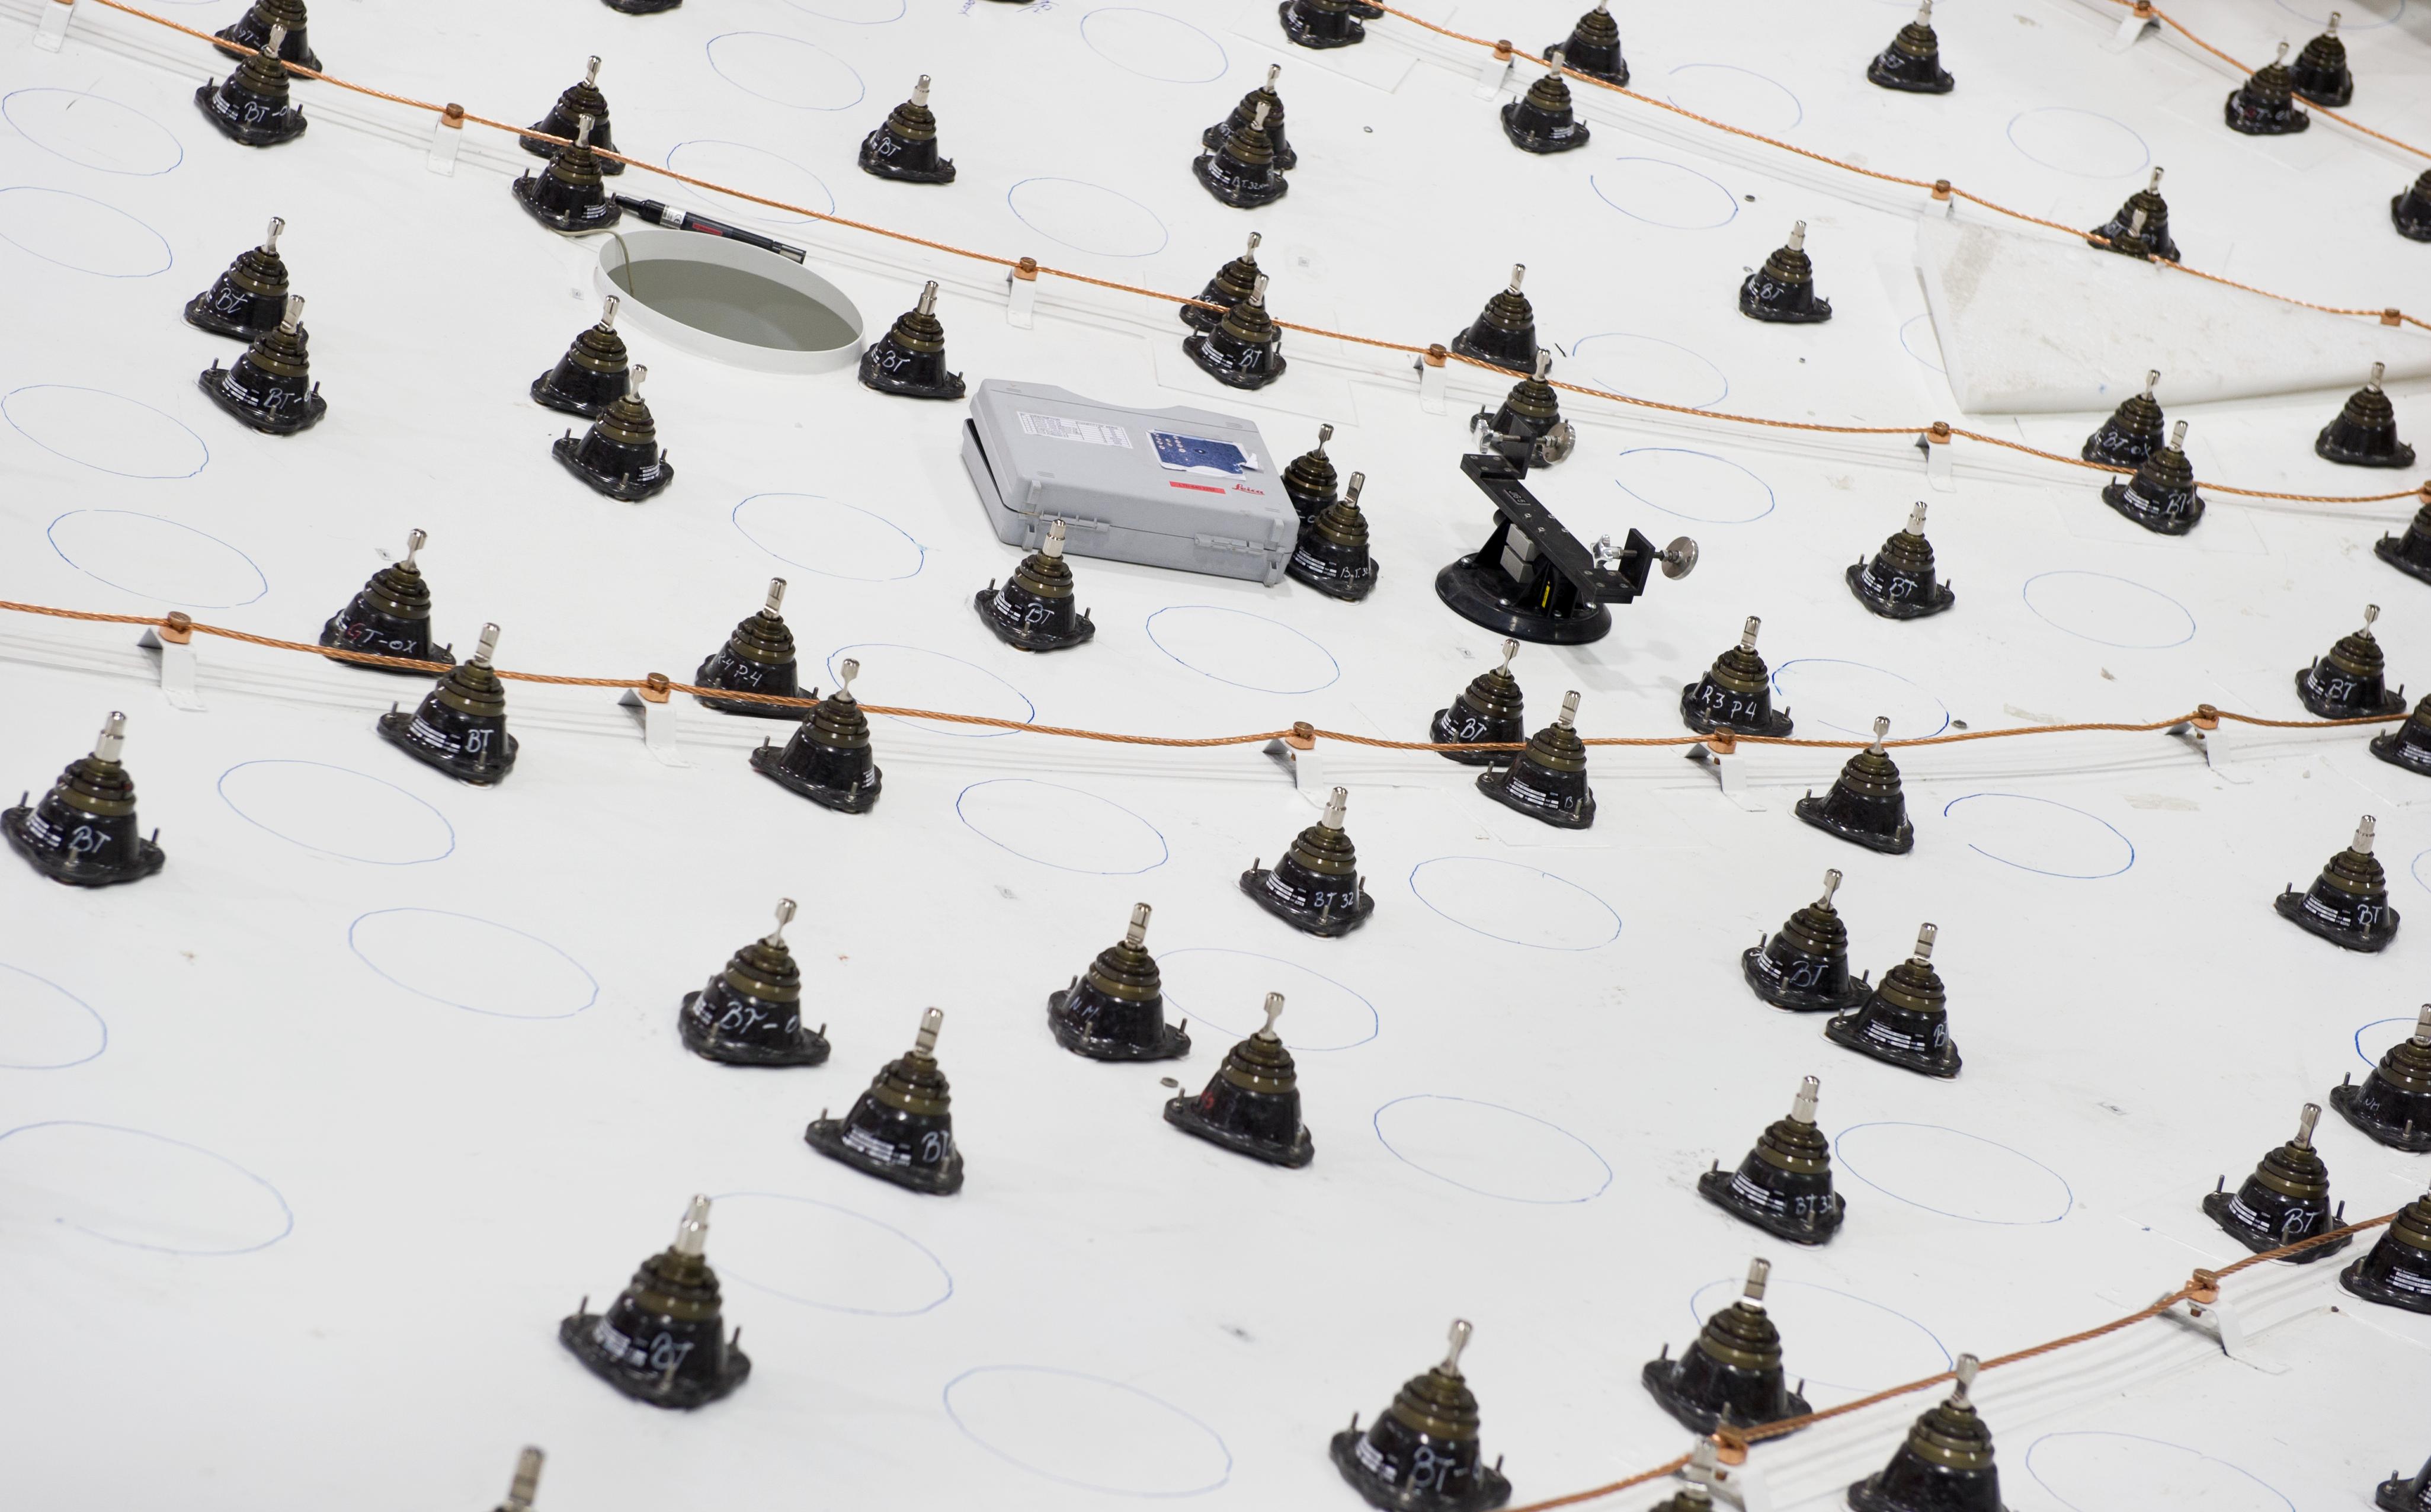

The dish of a European antenna takes shape

Detail of the dish of a European ALMA antenna, before the installation of the metallic panels that make up the reflecting surface. The black elements are the supports of the panels and can be adjusted so precisely that the surface is accurate within 25 micrometres. ALMA, the Atacama Large Millimeter/submillimeter Array, is a global partnership of Europe, North America and East Asia in cooperation with Chile. ALMA will be initially composed of 66 giant 12-metre and 7-metre diameter antennas observing at millimetre and submillimetre wavelengths. The 66 antennas are provided by the different partners. ESO, the European partner in ALMA, has ordered 25 12-metre antennas, with an option for an additional seven, from the AEM (Alcatel Alenia Space France, Alcatel Alenia Space Italy, European Industrial Engineering S.r.L., MT Aerospace) Consortium.

Credit: ESO/José Francisco Salgado (josefrancisco.org)